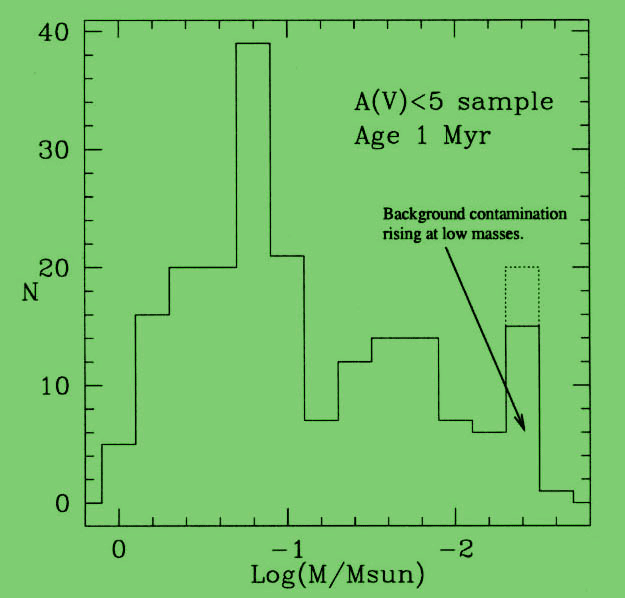

Mass distribution of low-mass objects

Mass distribution of low-mass objects (at an assumed age of 1 Myr) in the surveyed area of the Trapezium region. The IMF peaks at 0.2 Msun, and declines through the brown dwarf regime. The increase at Log(M/Msun) = - 2.4 is due to background contamination.

Credit: International Gemini Observatory/NOIRLab/NSF/AURA